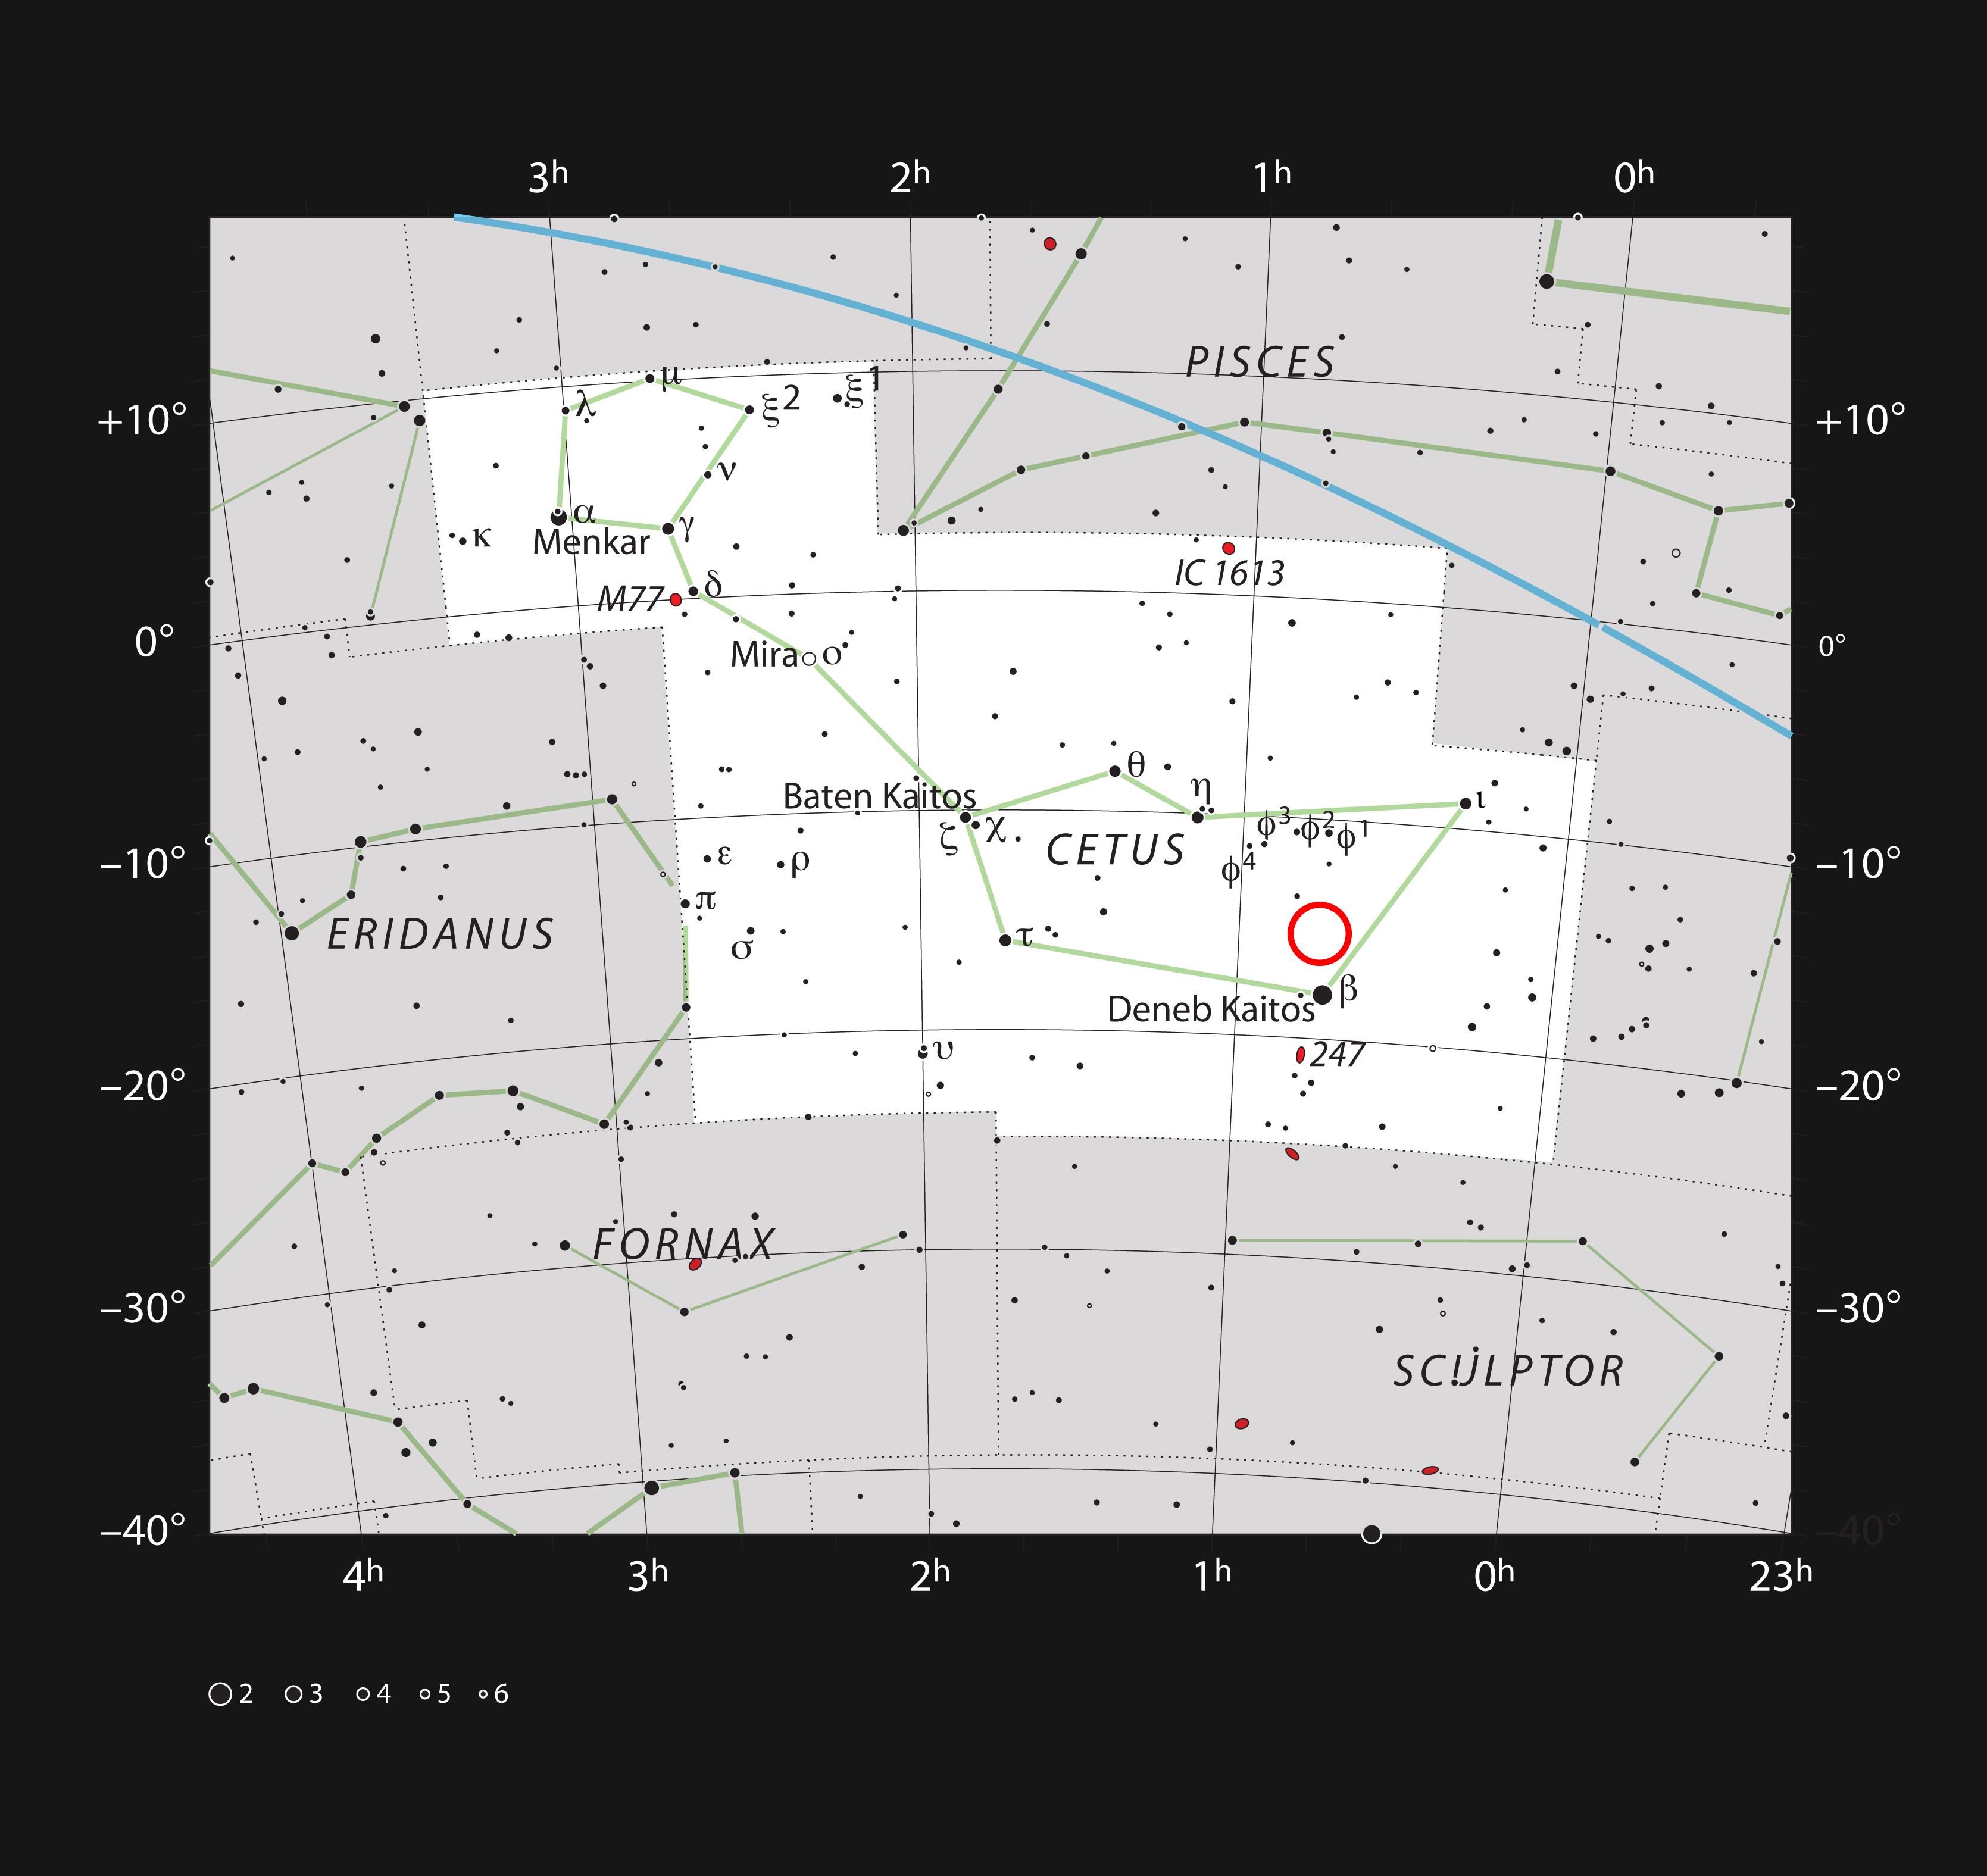

Location of the faint red star LHS 1140 in the constellation of Cetus (The Sea Monster)

This chart shows the location of the faint red star LHS 1140 in the faint constellation of Cetus (The Sea Monster). This star is orbited by a super-Earth exoplanet called LHS 1140b, which may be best place to look for signs of life beyond the Solar System. The star is too faint to be seen in a small telescope.

Credit: ESO/IAU and Sky & Telescope